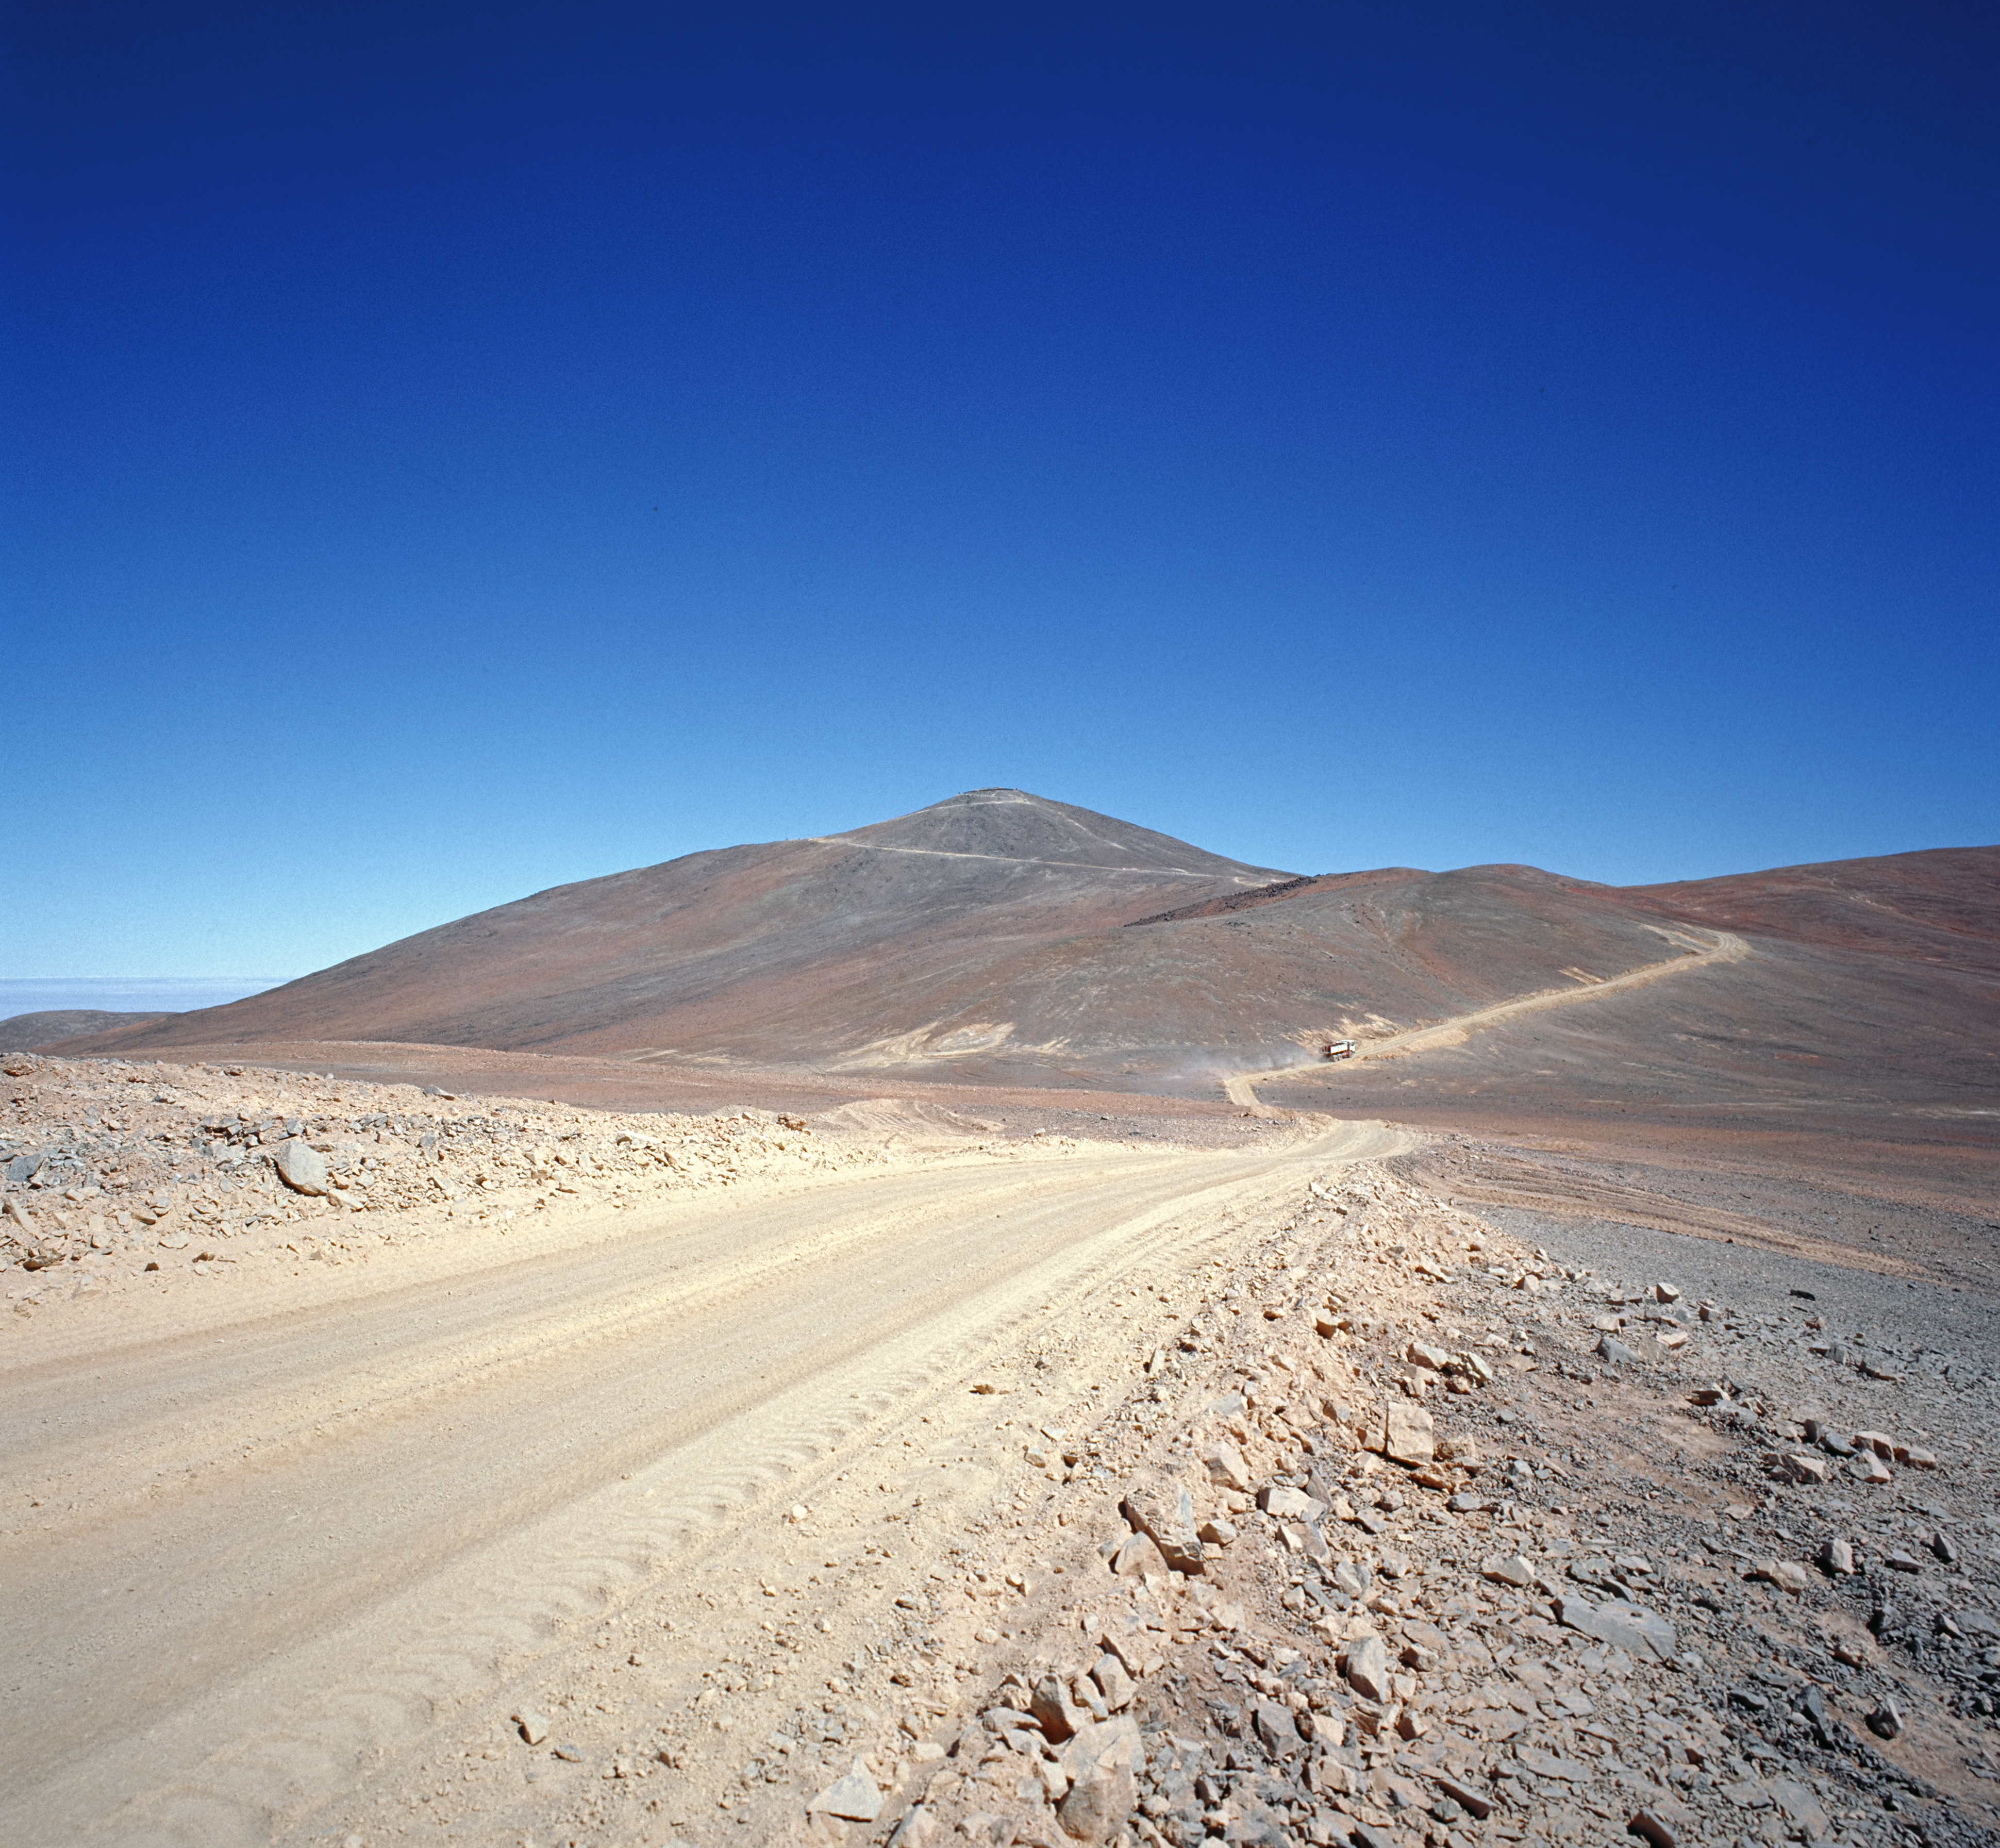

From a dirt track to the world’s leading observatory (historical)

This is the historical image from the Then and Now comparison Picture of the Week, From a Dirt Track to the World’s Leading Observatory

Credit: ESO